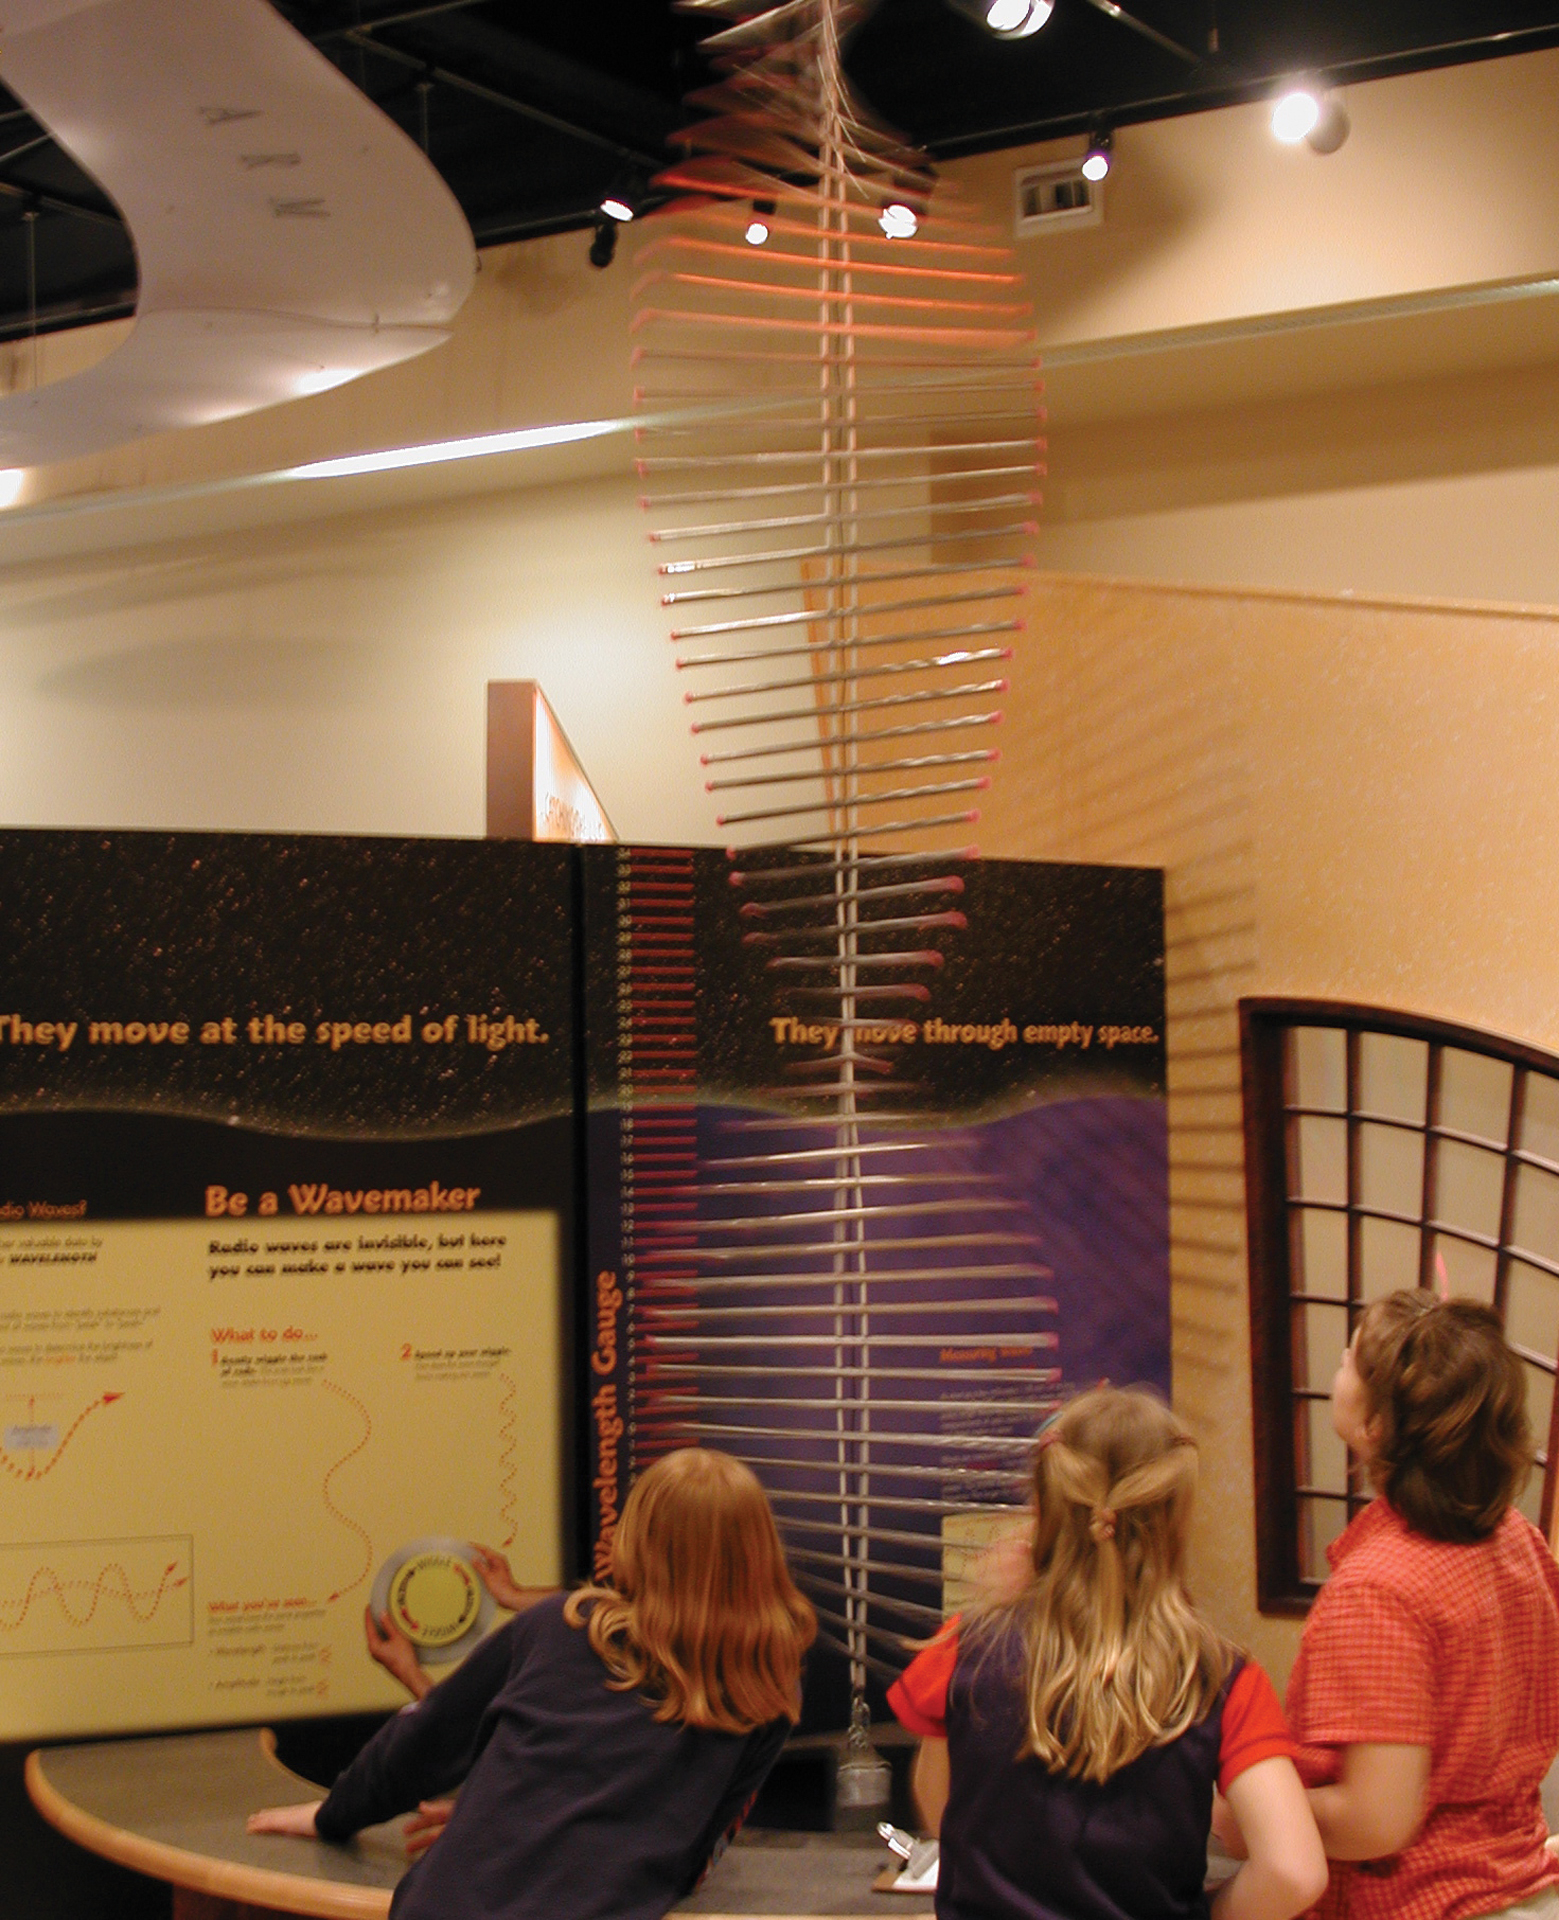

Making Waves

Credit: NRAO/AUI/NSF